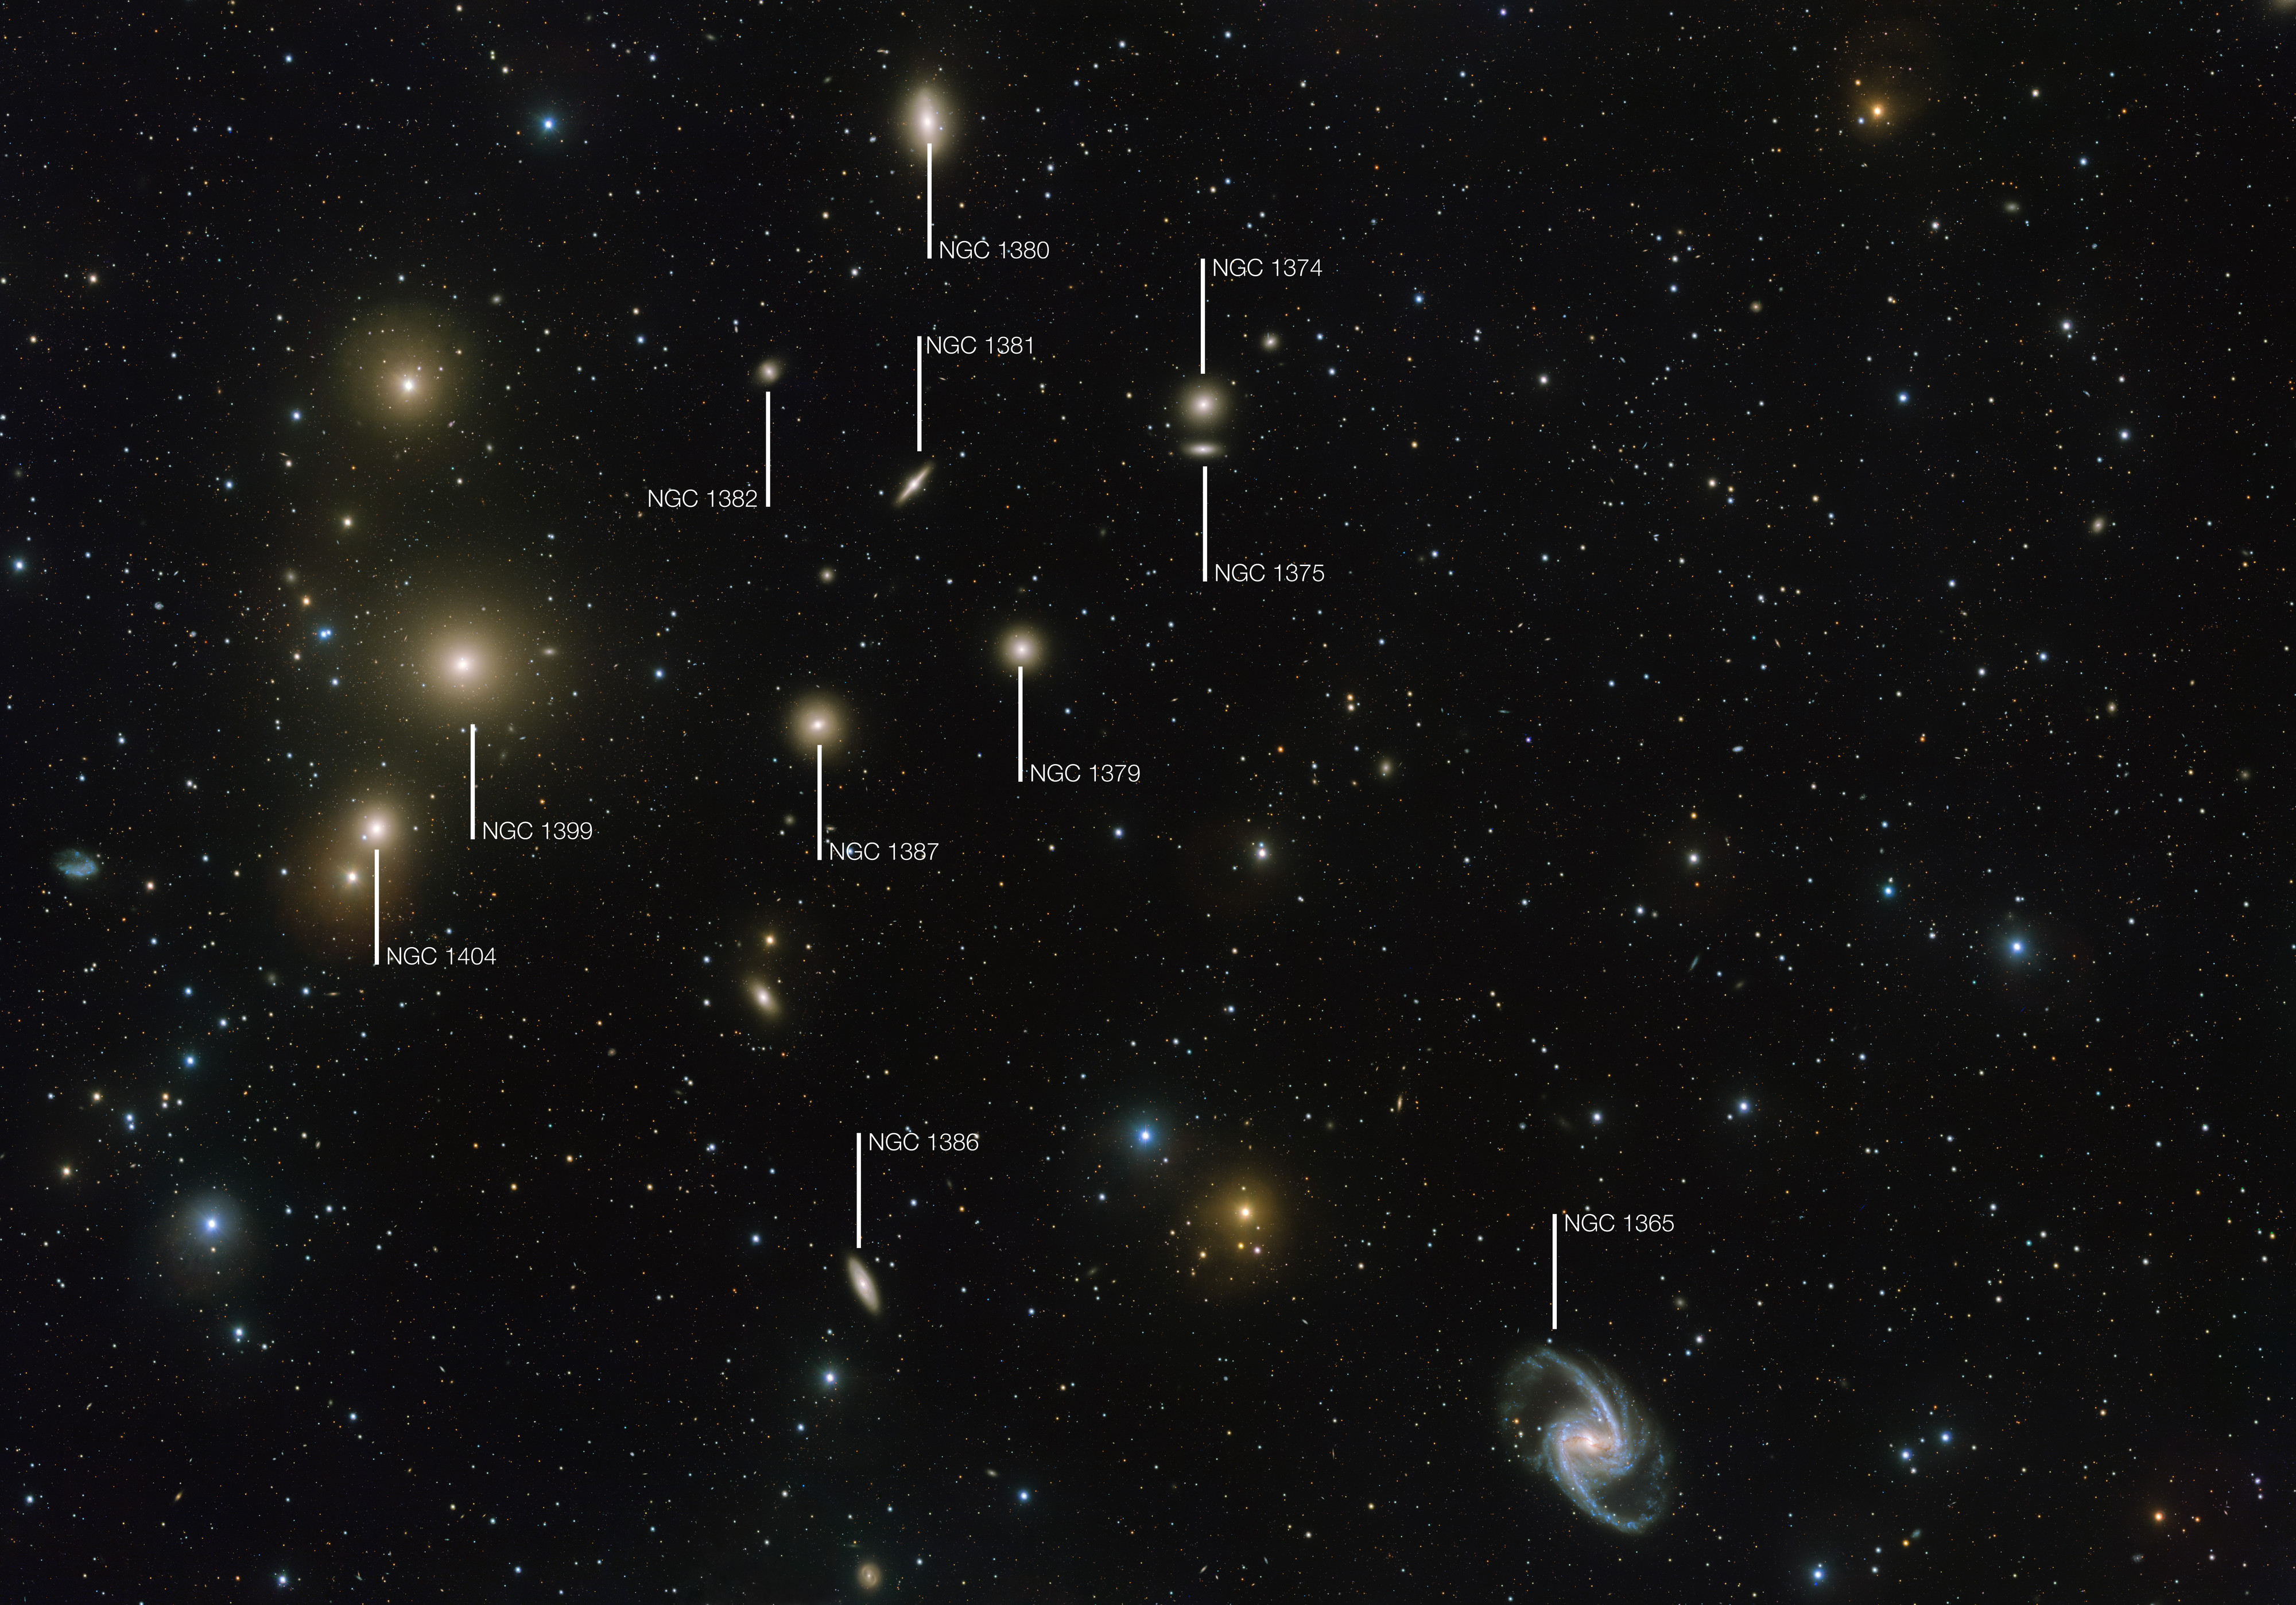

Finding chart for the Fornax Galaxy Cluster

The Fornax Galaxy Cluster is one of the closest of such groupings beyond our Local Group of galaxies. This new VLT Survey Telescope image shows the central part of the cluster in great detail. The brightest galaxies are labelled.

Credit: ESO. Acknowledgement: Aniello Grado and Luca Limatola